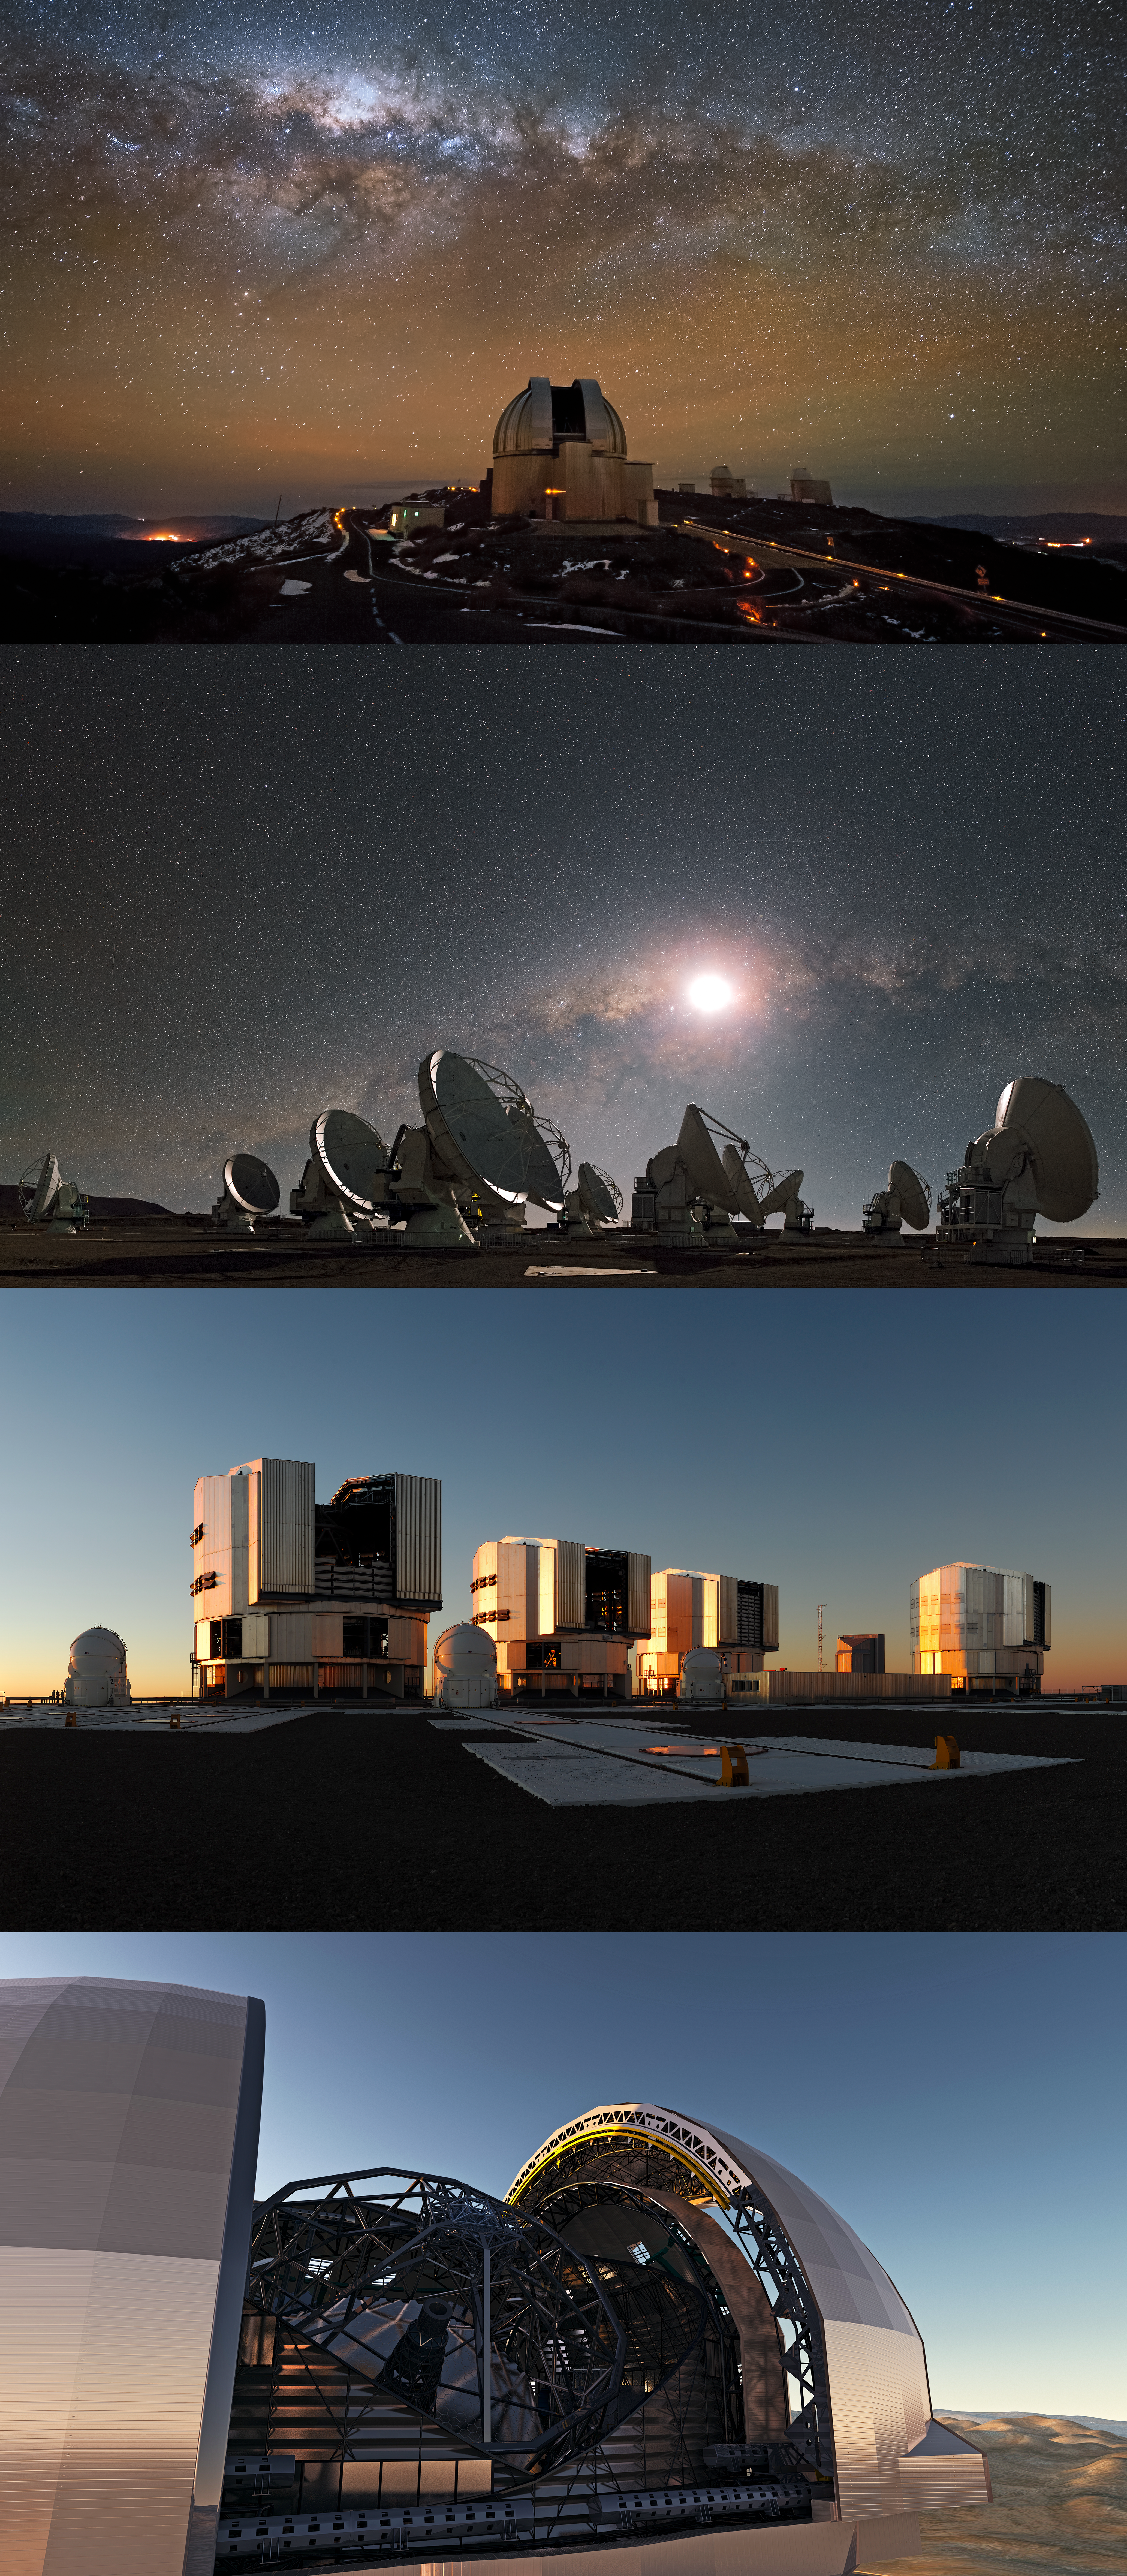

The four ESO observatories

The four ESO Observatories (from top to bottom): the La Silla Observatory; the Atacama Large Millimeter/submillimeter Array (ALMA) on the Chajnantor Plateau; the Very Large Telescope on Cerro Paranal and the Extremely Large Telescope on Cerro Armazones (artist's impression).

Credit: From top to bottom: ESO/José Francisco Salgado (josefrancisco.org); ESO/S. Guisard (www.eso.org/~sguisard); ESO/F. Kamphues; ESO/L. Calçada